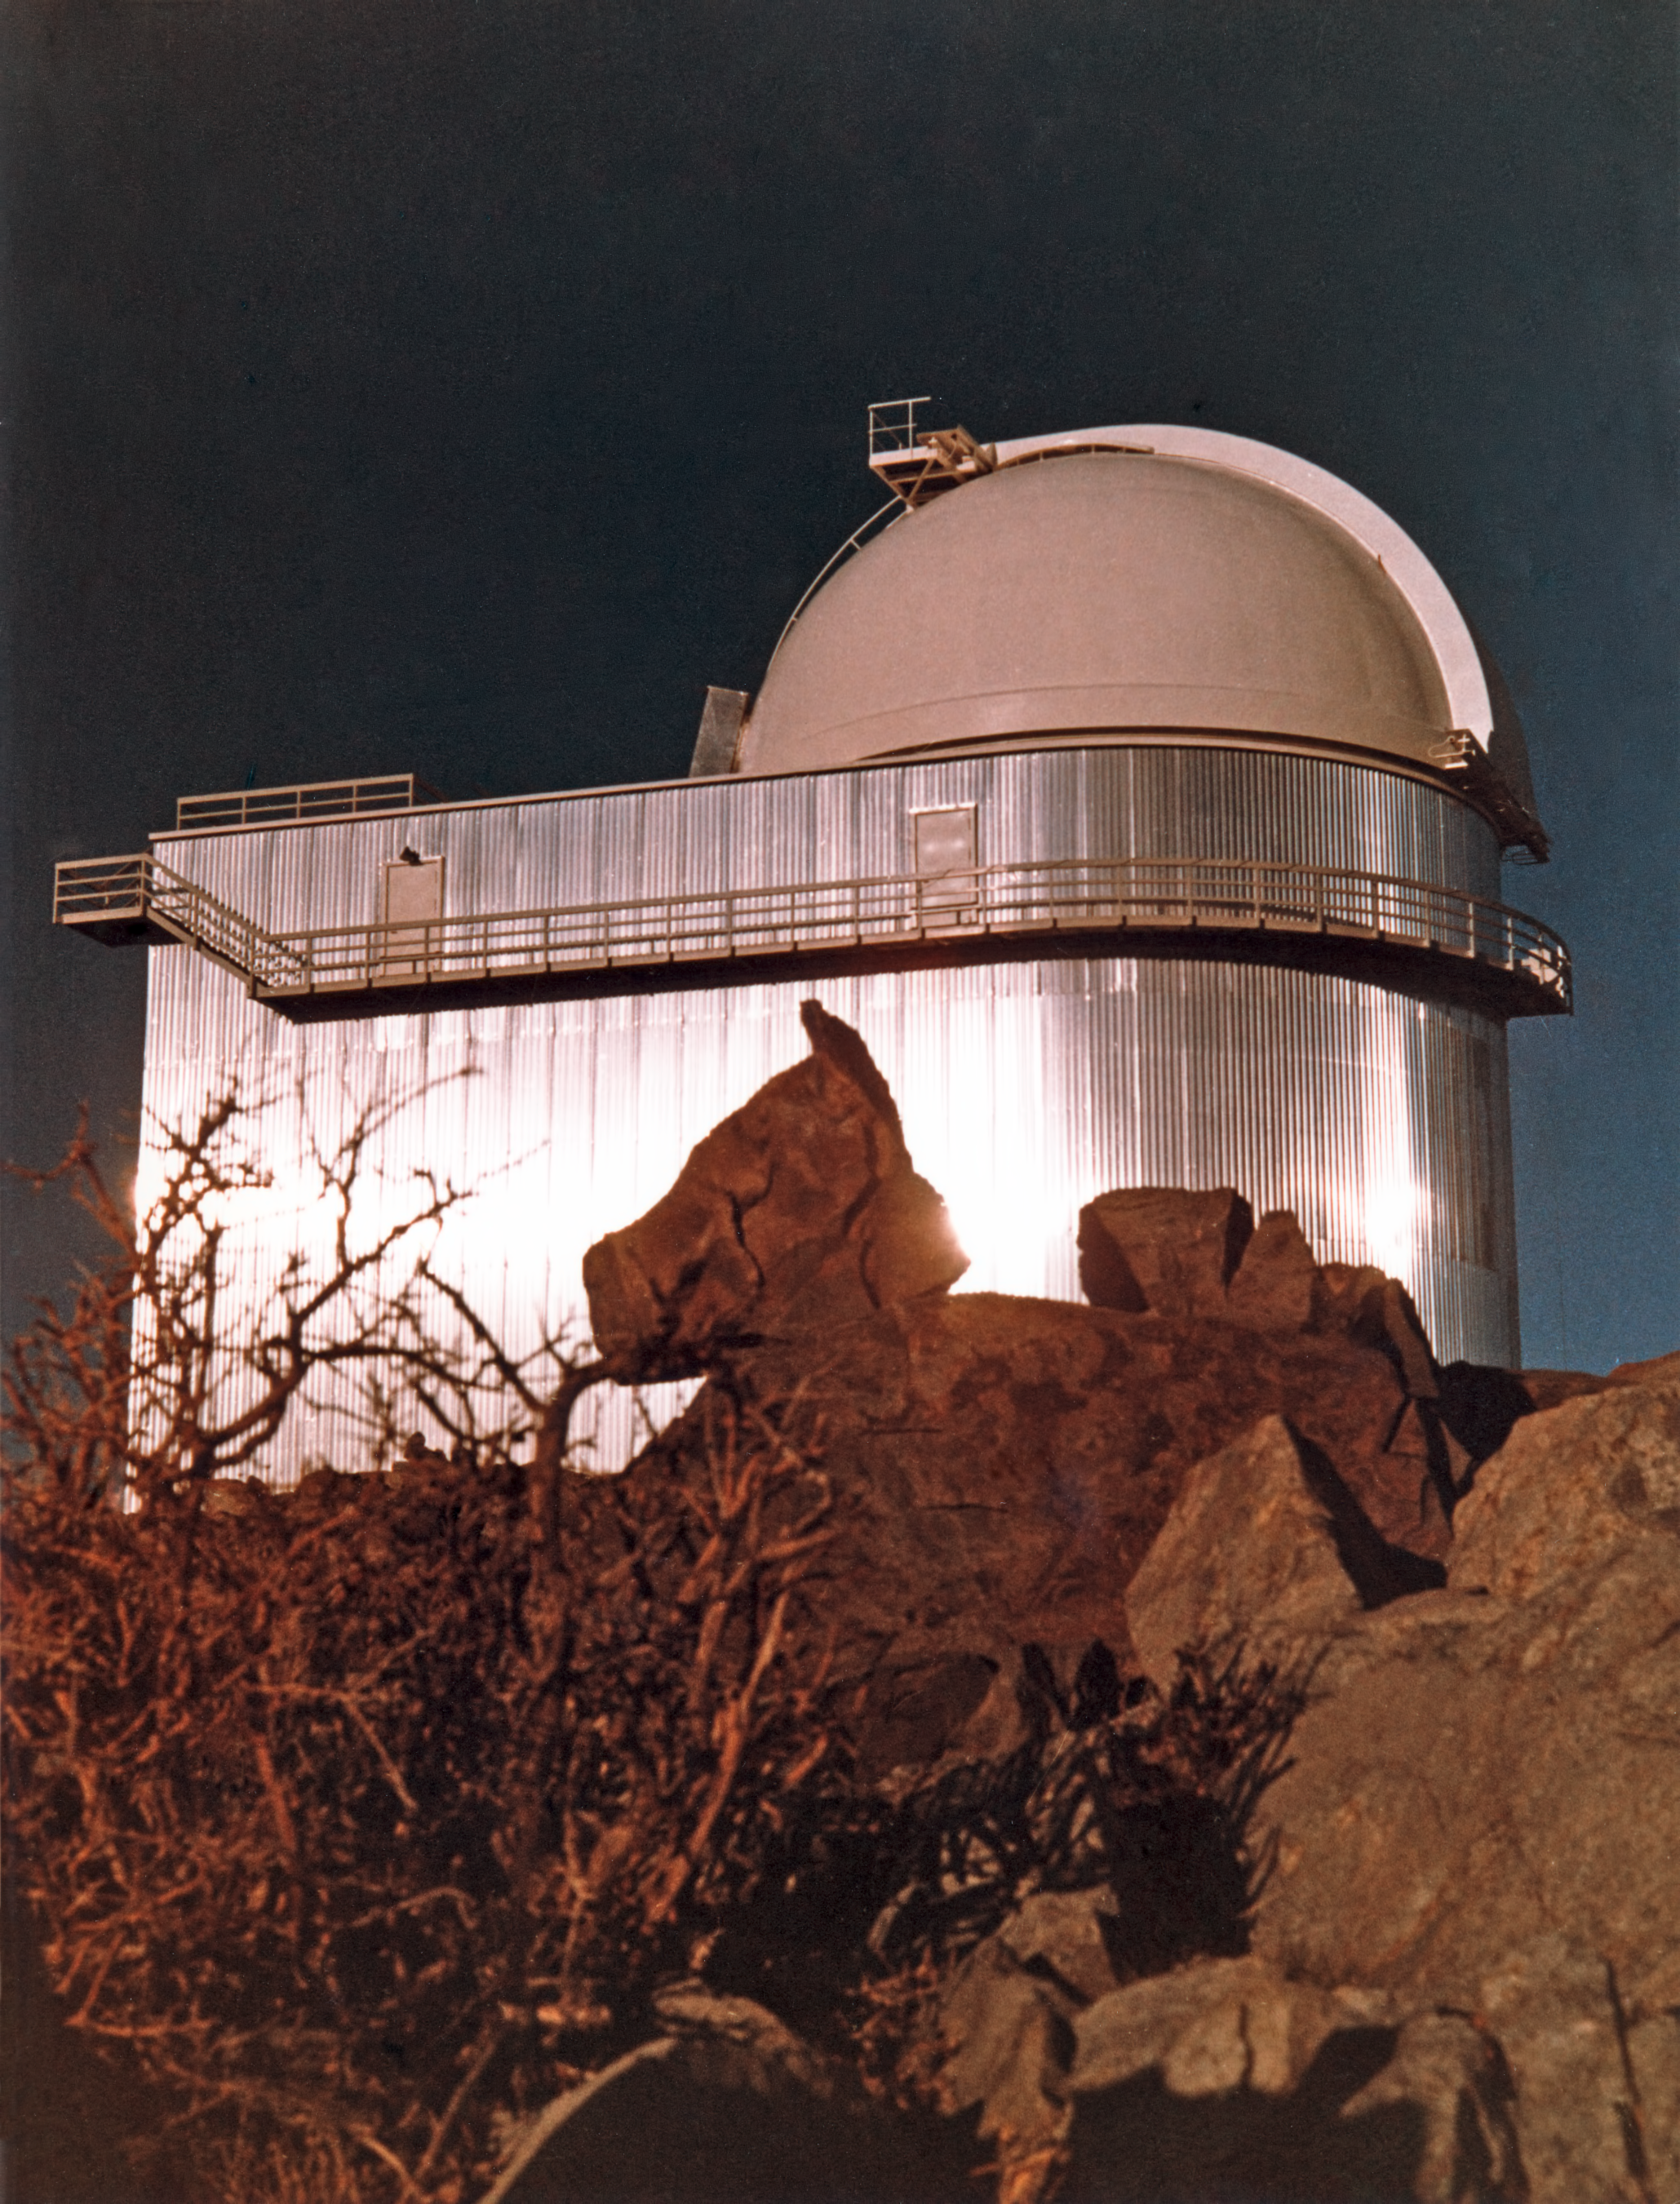

The ESO 1.52-metre telescope

The dome of the ESO 1.52-metre telescope, circa 1969.

Credit: ESO